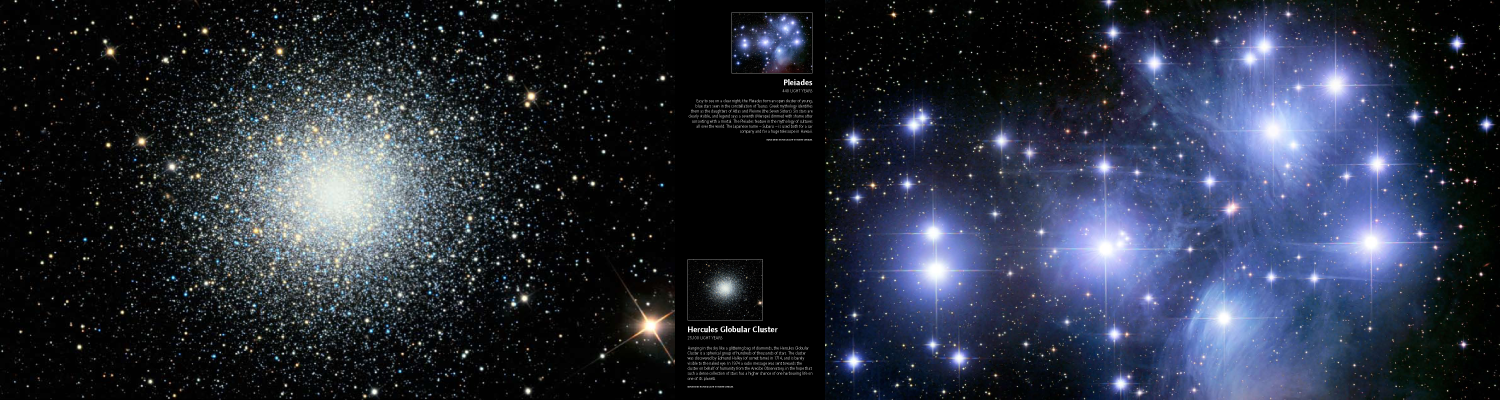

Panel: Hercules Globular Cluster and the Pleiades

Credit: IYA2009, FETTU and Robert Gendler.